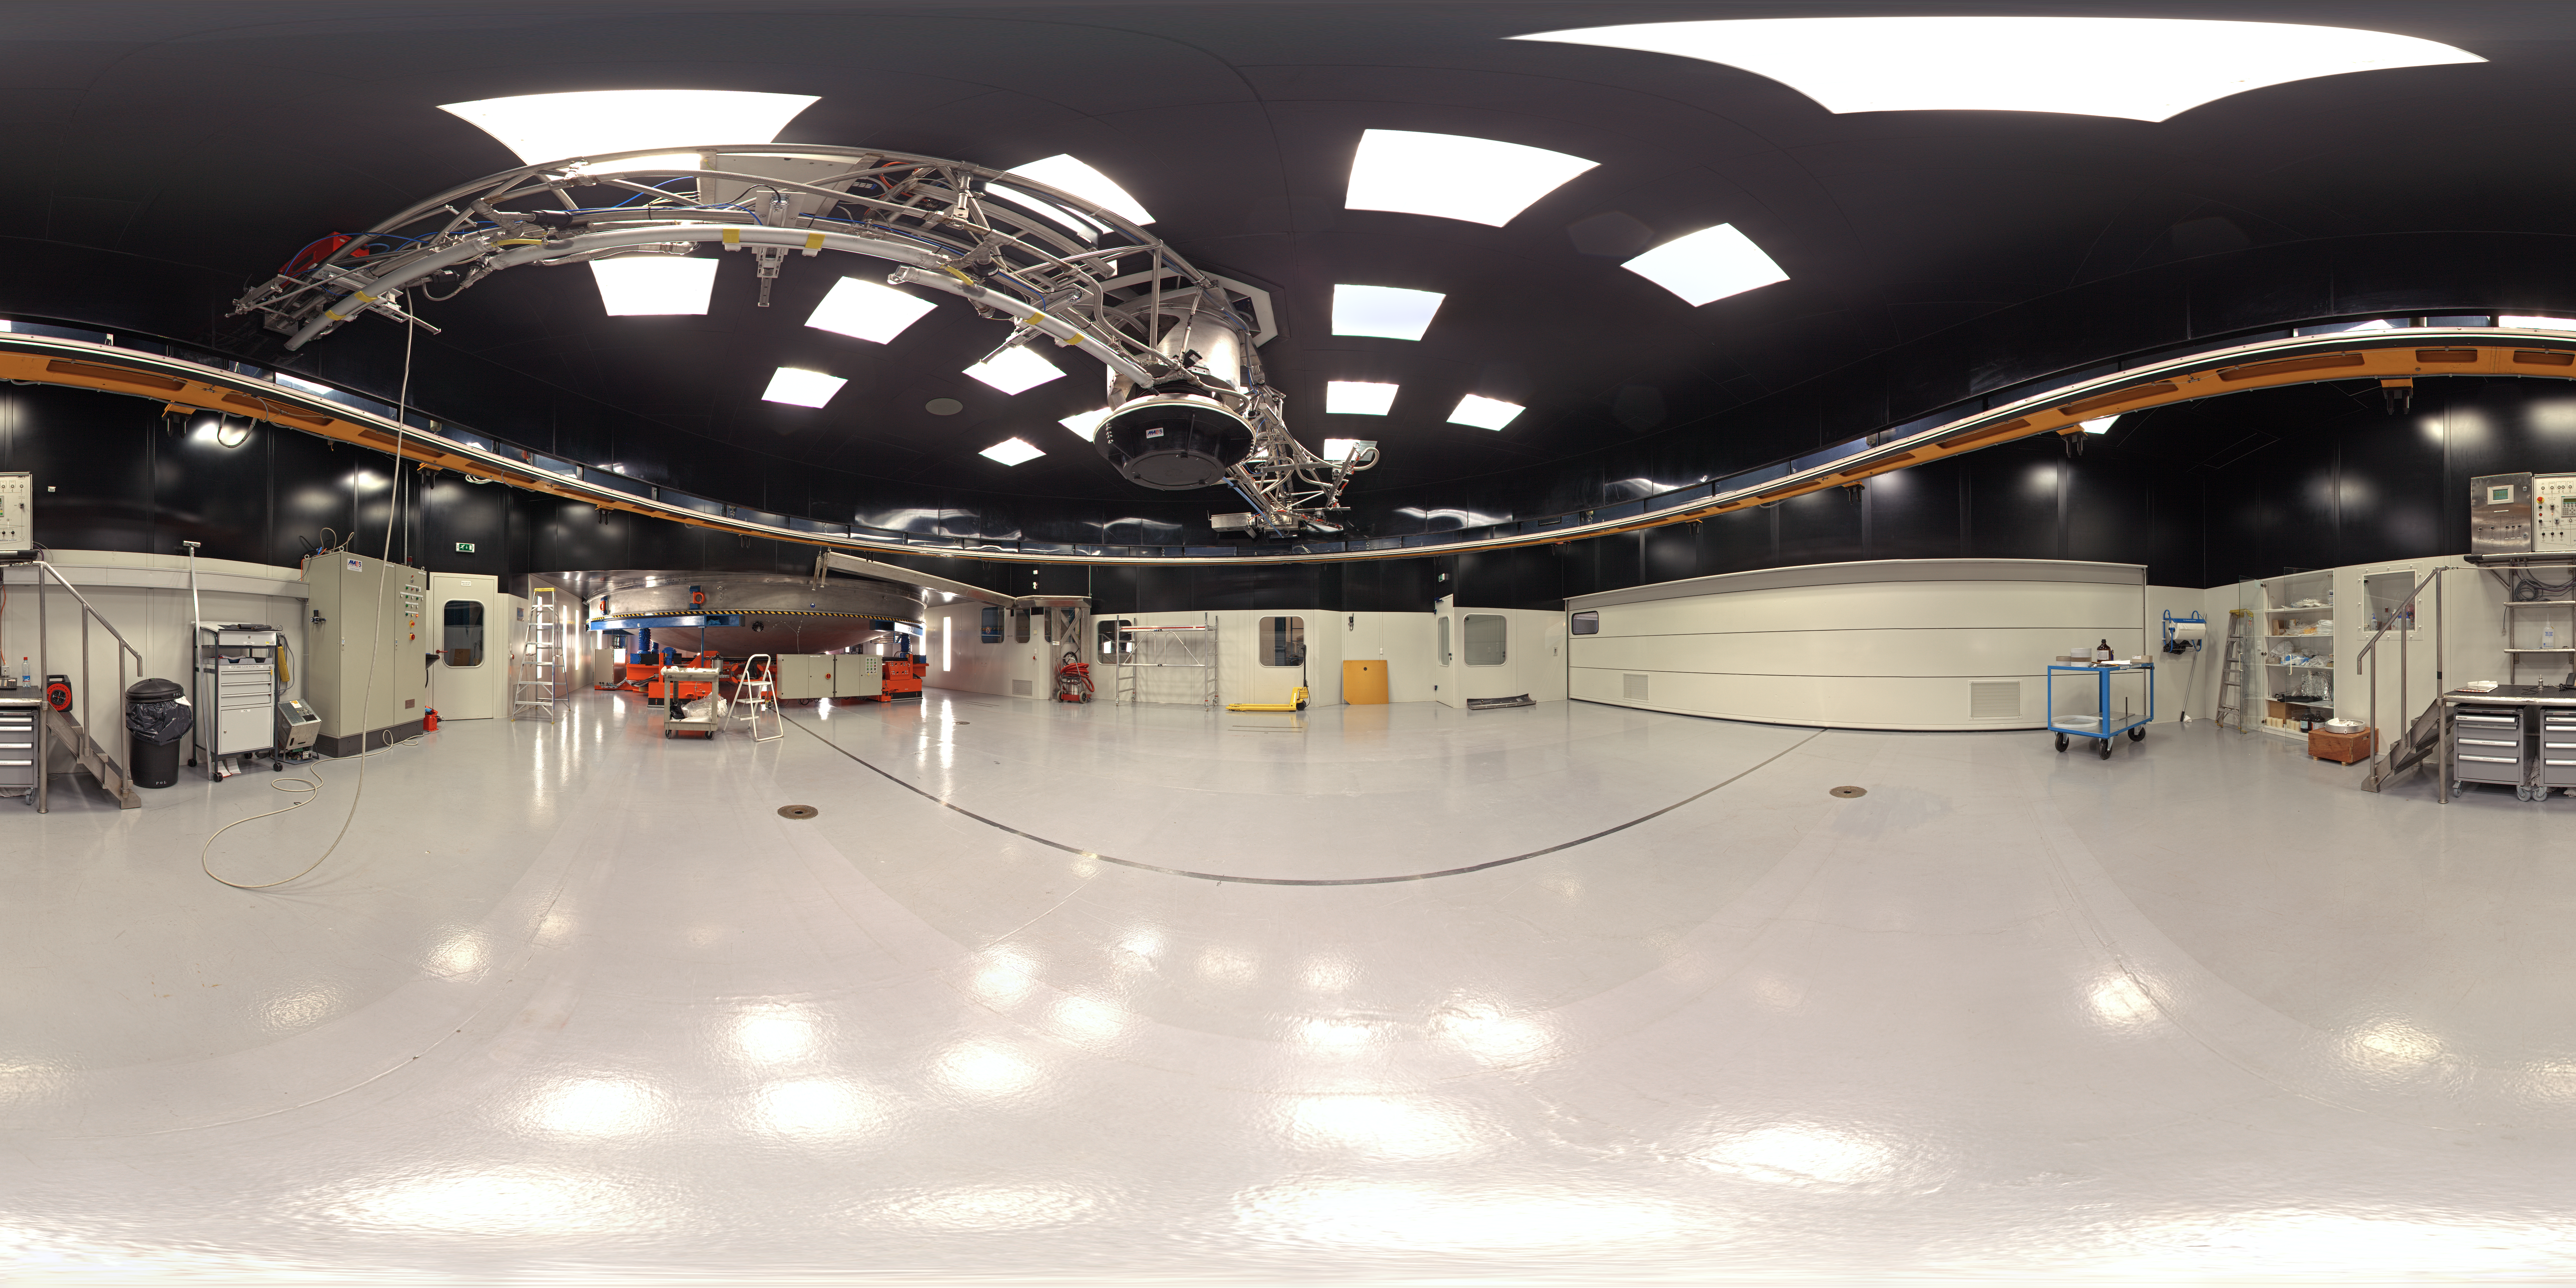

Panorama of Mirror Maintenance Building

A 360 degree panorama inside the Mirror Maintenance Building (MMB) at Paranal: a large and complex structure that has been constructed next to the base camp, at the foot of the Paranal mountain. In order to hold the large VLT mirrors, this coating plant has a diameter of 9.4 metres. It is used to cover the large mirror surfaces with a thin layer of highly reflecting material (normally aluminium, maybe silver at a later stage), thus ensuring that nearly 100% of the photons from celestial objects impinging on the mirror may also be recorded by the sensitive telescope instruments.

Due to the unavoidable deterioration of this reflective layer, for instance oxidation and abrasion by airborne particles, the mirrors must be re-coated at intervals of some years.

Credit: ESO